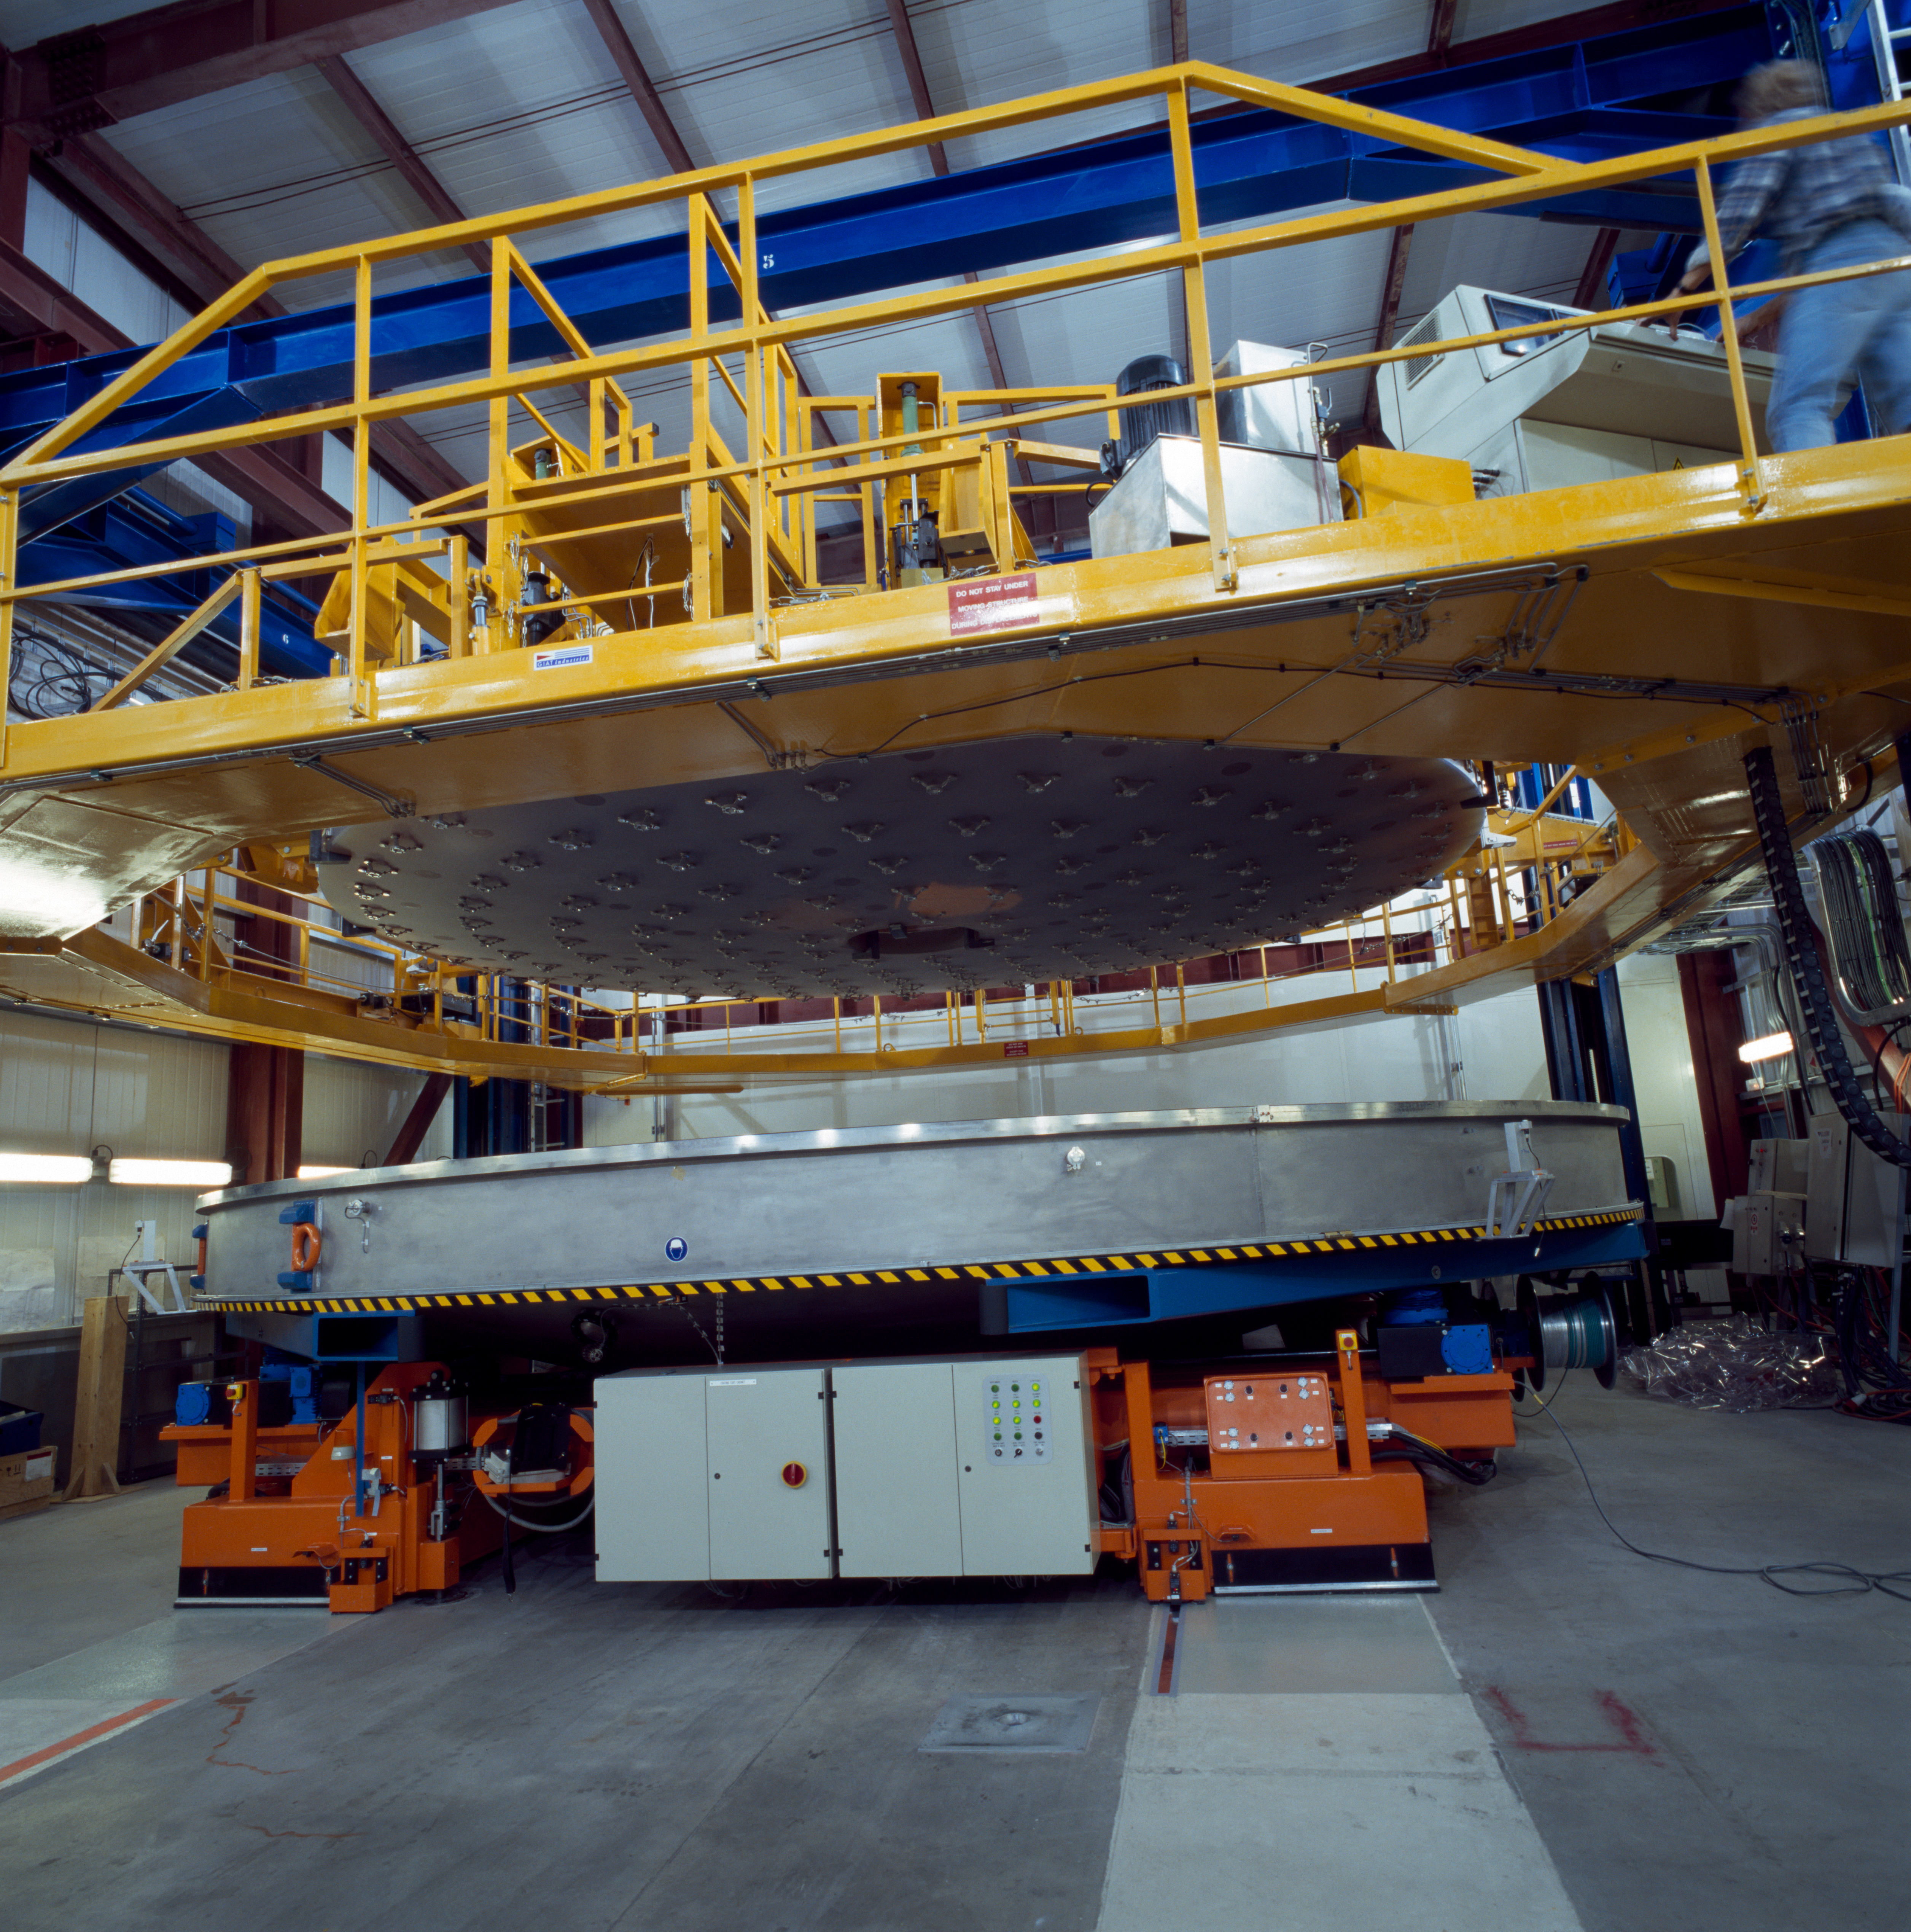

Paranal

Handling of one of the VLT Mirrors. This image was obtained in November 1999.

Credit: ESO